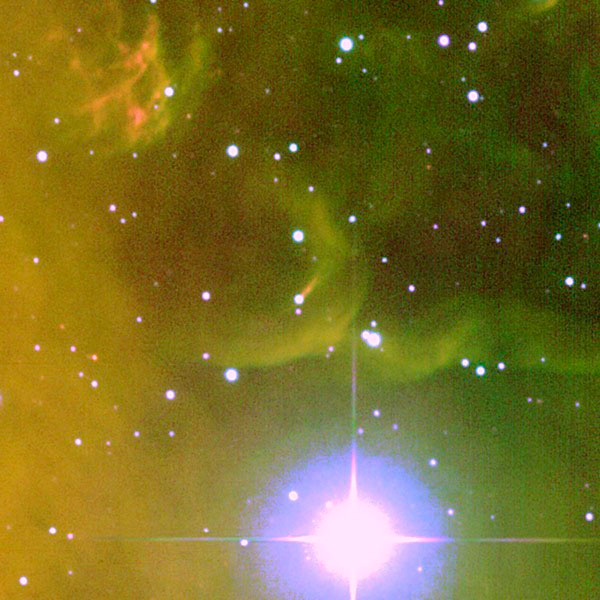

Rosette HH1

This is a zoomed in image of the area containing the Young Stellar Object Rosette HH1. The area is indicated by the box in Image 2 above.

Credit: T. Rector/University of Alaska Anchorage, WIYN and NOAO/AURA/NSF